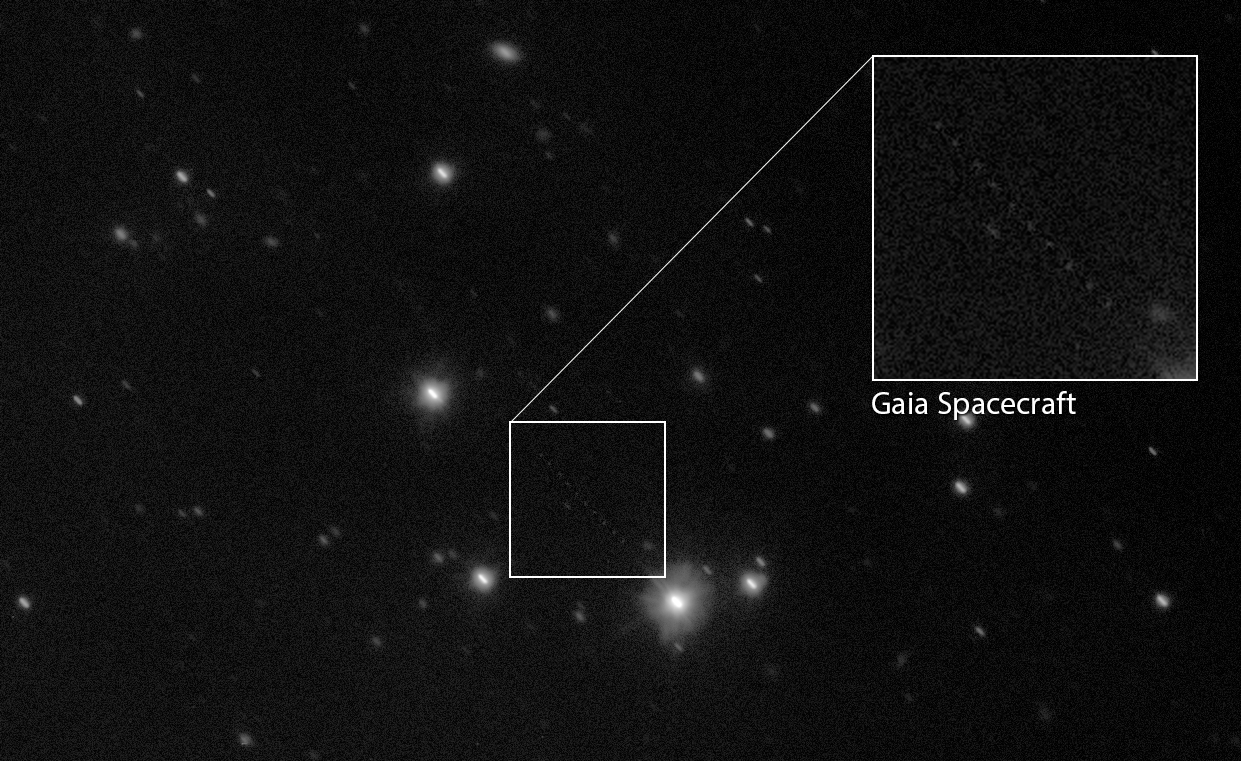

Pinpointing Gaia to Map the Milky Way (Annotated)

This image, a composite of several observations captured by ESO’s VLT Survey Telescope (VST), shows the space observatory Gaia as a faint trail of dots across the lower half of the star-filled field of view. These observations were taken as part of an ongoing collaborative effort to measure Gaia’s orbit and improve the accuracy of its unprecedented star map.

The position of Gaia is shown in this annotated image.

Credit: ESO